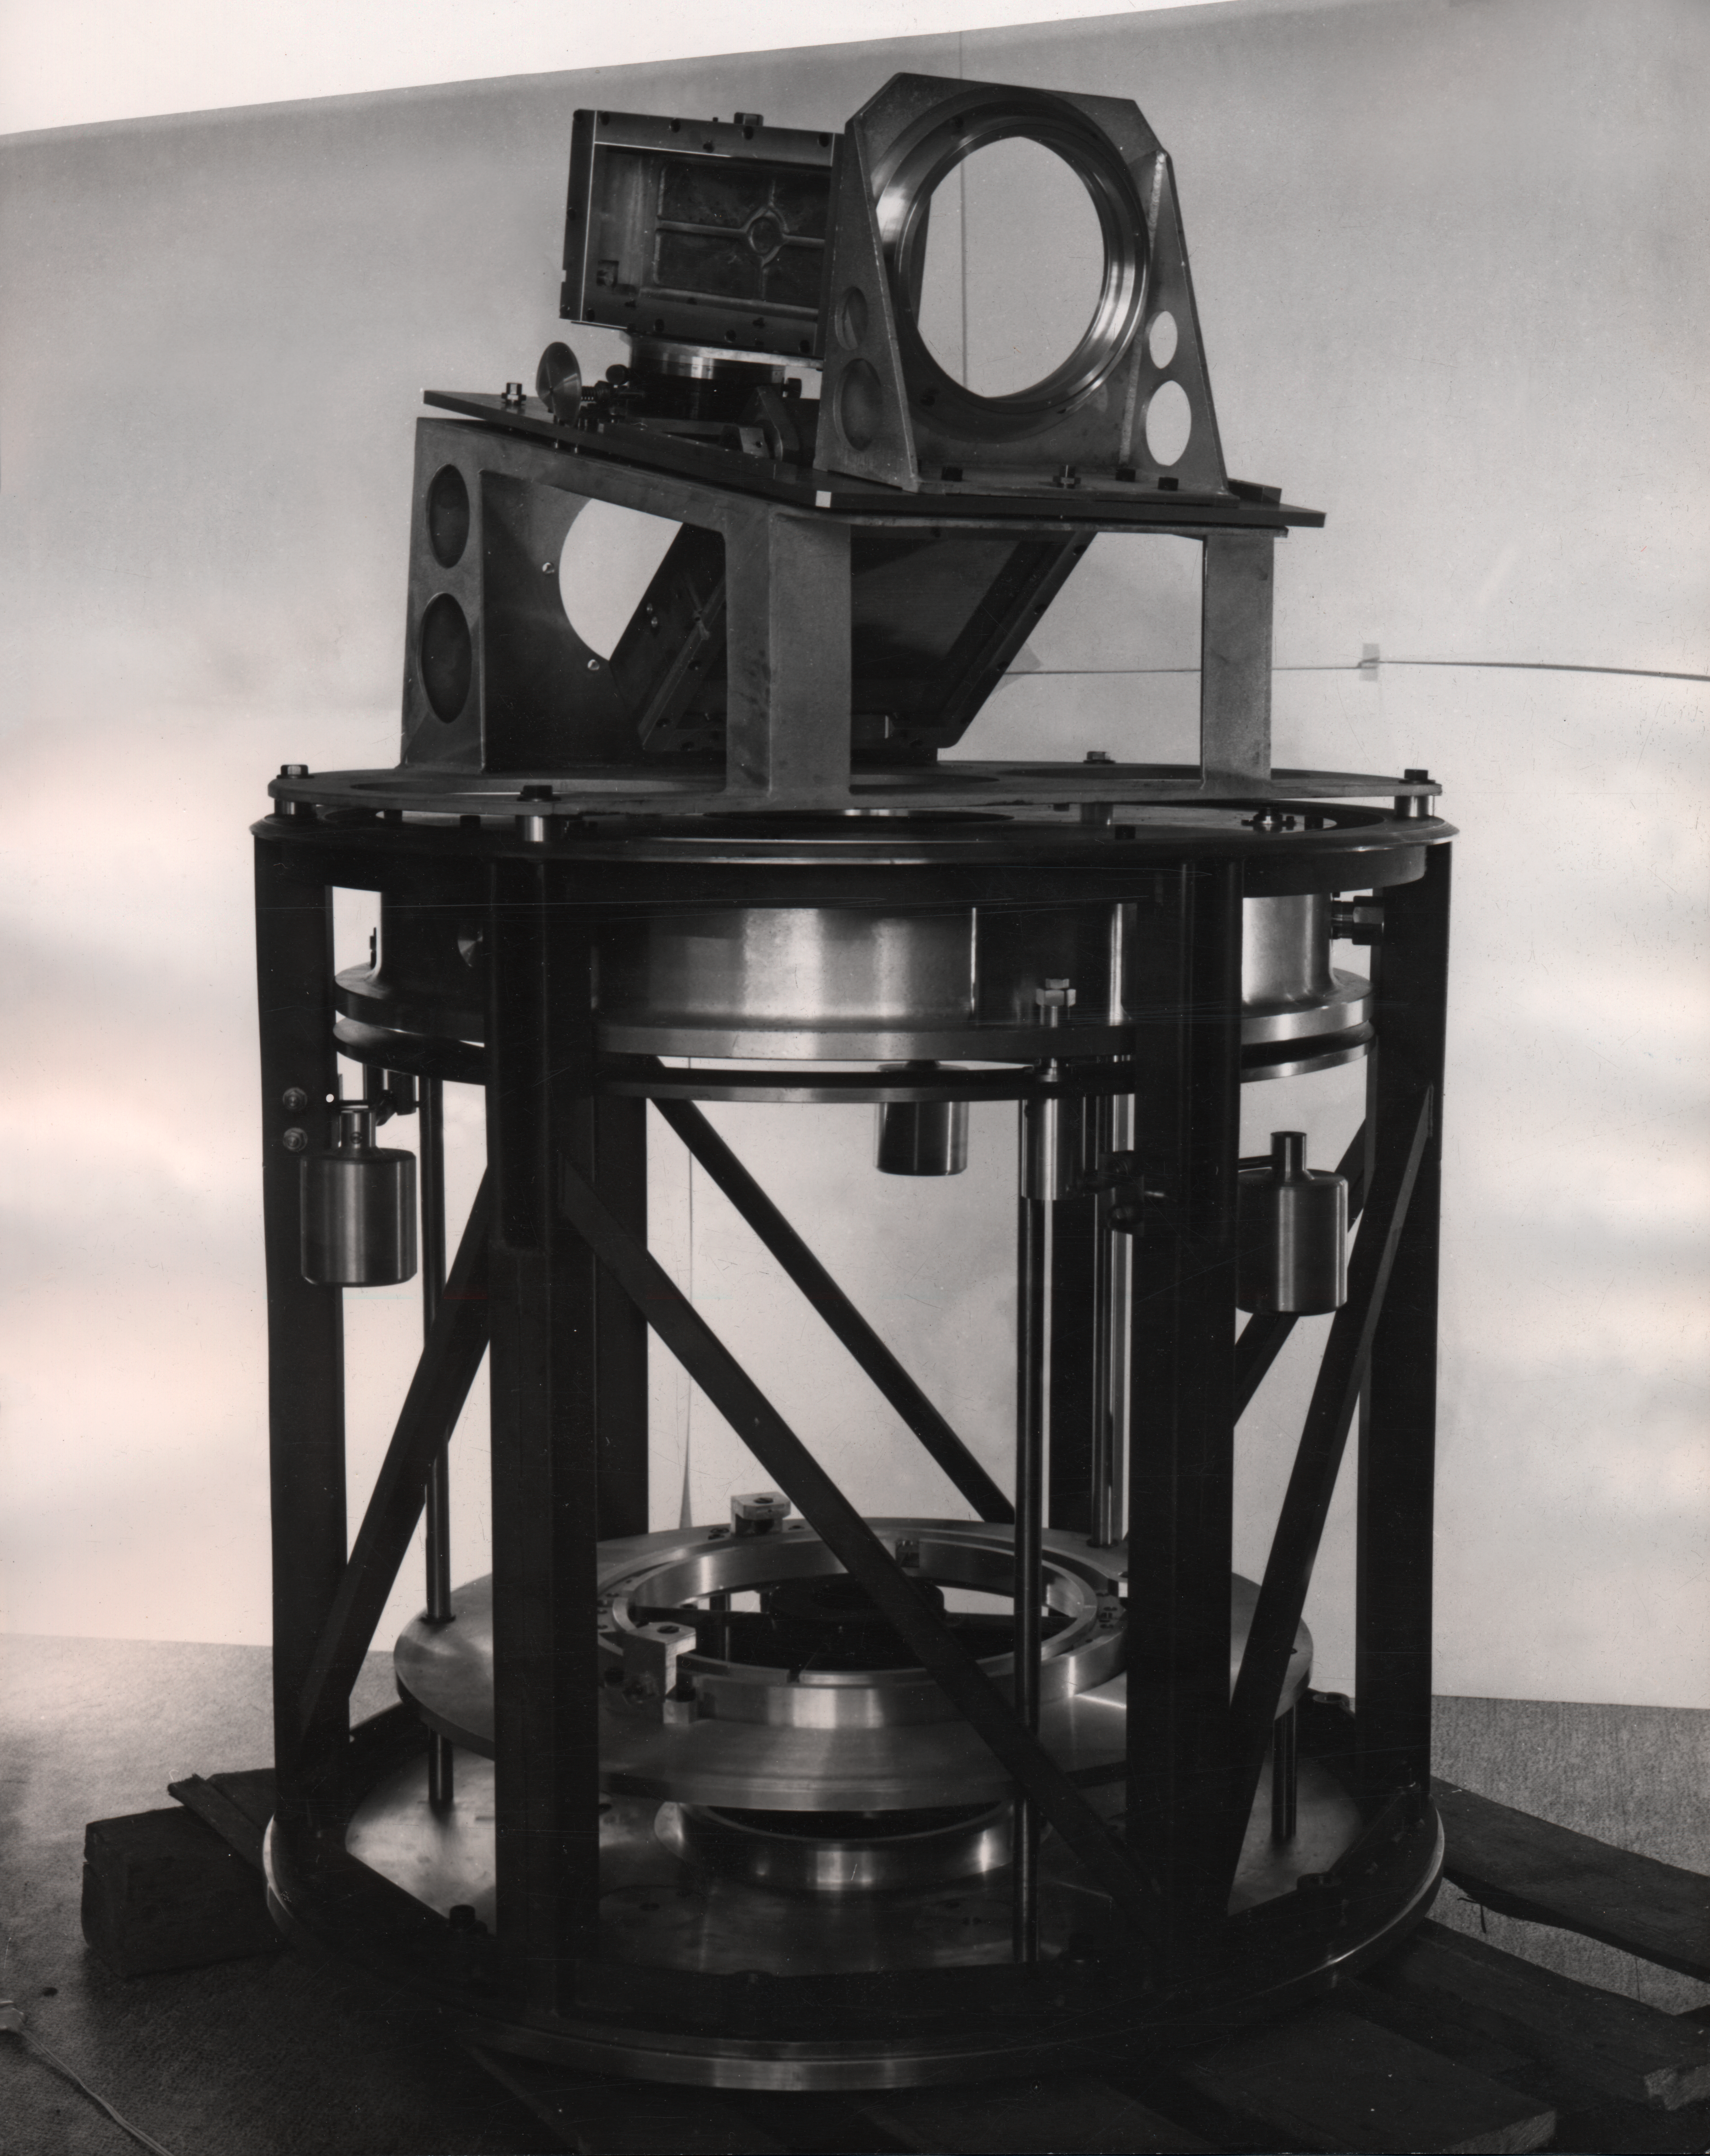

The Echelle Spectrograph

Echelle spectrograph, Cerco-Bowens camera, 1968

Credit: ESO